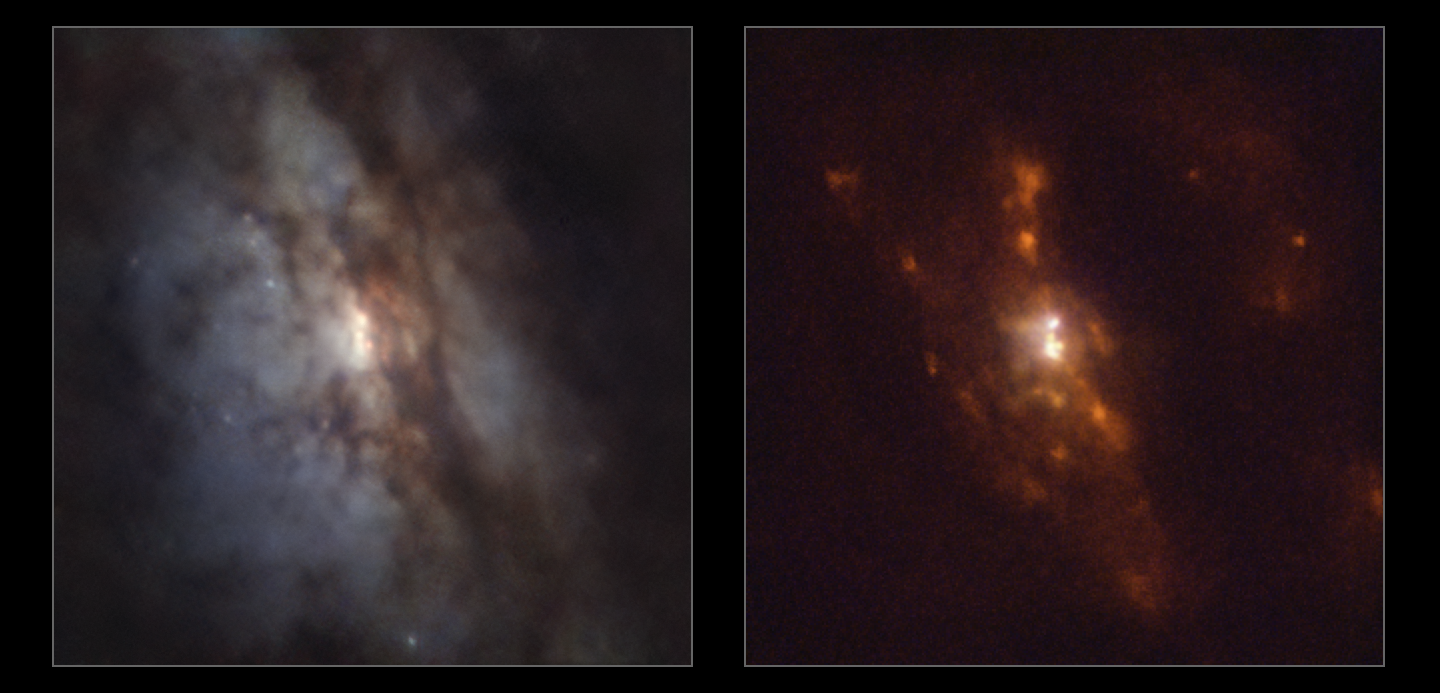

Closest pair of supermassive black holes as seen by MUSE

In this Picture of the Week we peer closer into the galaxy UGC 4211, where astronomers have discovered two supermassive black holes on the verge of merging, separated by just 750 lightyears — the closest to have been found to date using multiple wavelengths and less than half of the previous record. They used ESO’s Very Large Telescope (VLT), the Atacama Large Millimeter/submillimeter Array (ALMA), of which ESO is a partner, and other telescopes to detect the bright light produced as the black holes engulf material in their vicinity.

Both of the images shown here were made using data from the MUSE instrument on ESO’s VLT in Chile. The left image shows a classical view of this galaxy, with dust lanes obscuring starlight. The image on the right shows emission from oxygen, nitrogen and hydrogen in blue, green and red respectively. Red indicates areas of star formation, and the bright white central region indicates the presence of two supermassive black holes swallowing material from their surroundings.

Combining data from the VLT, ALMA and other telescopes, a team led by Michael Koss at Eureka Scientific in the US could identify these two black holes and study them in detail. These black holes likely found each other when their host galaxies collided and merged. Observing this system will help improve our understanding of how galaxies and their supermassive black holes grow as they merge.

Alternative versions of this image

Interactive comparison
Stellar image
Gaseous image

Credit: ESO/Koss et al.